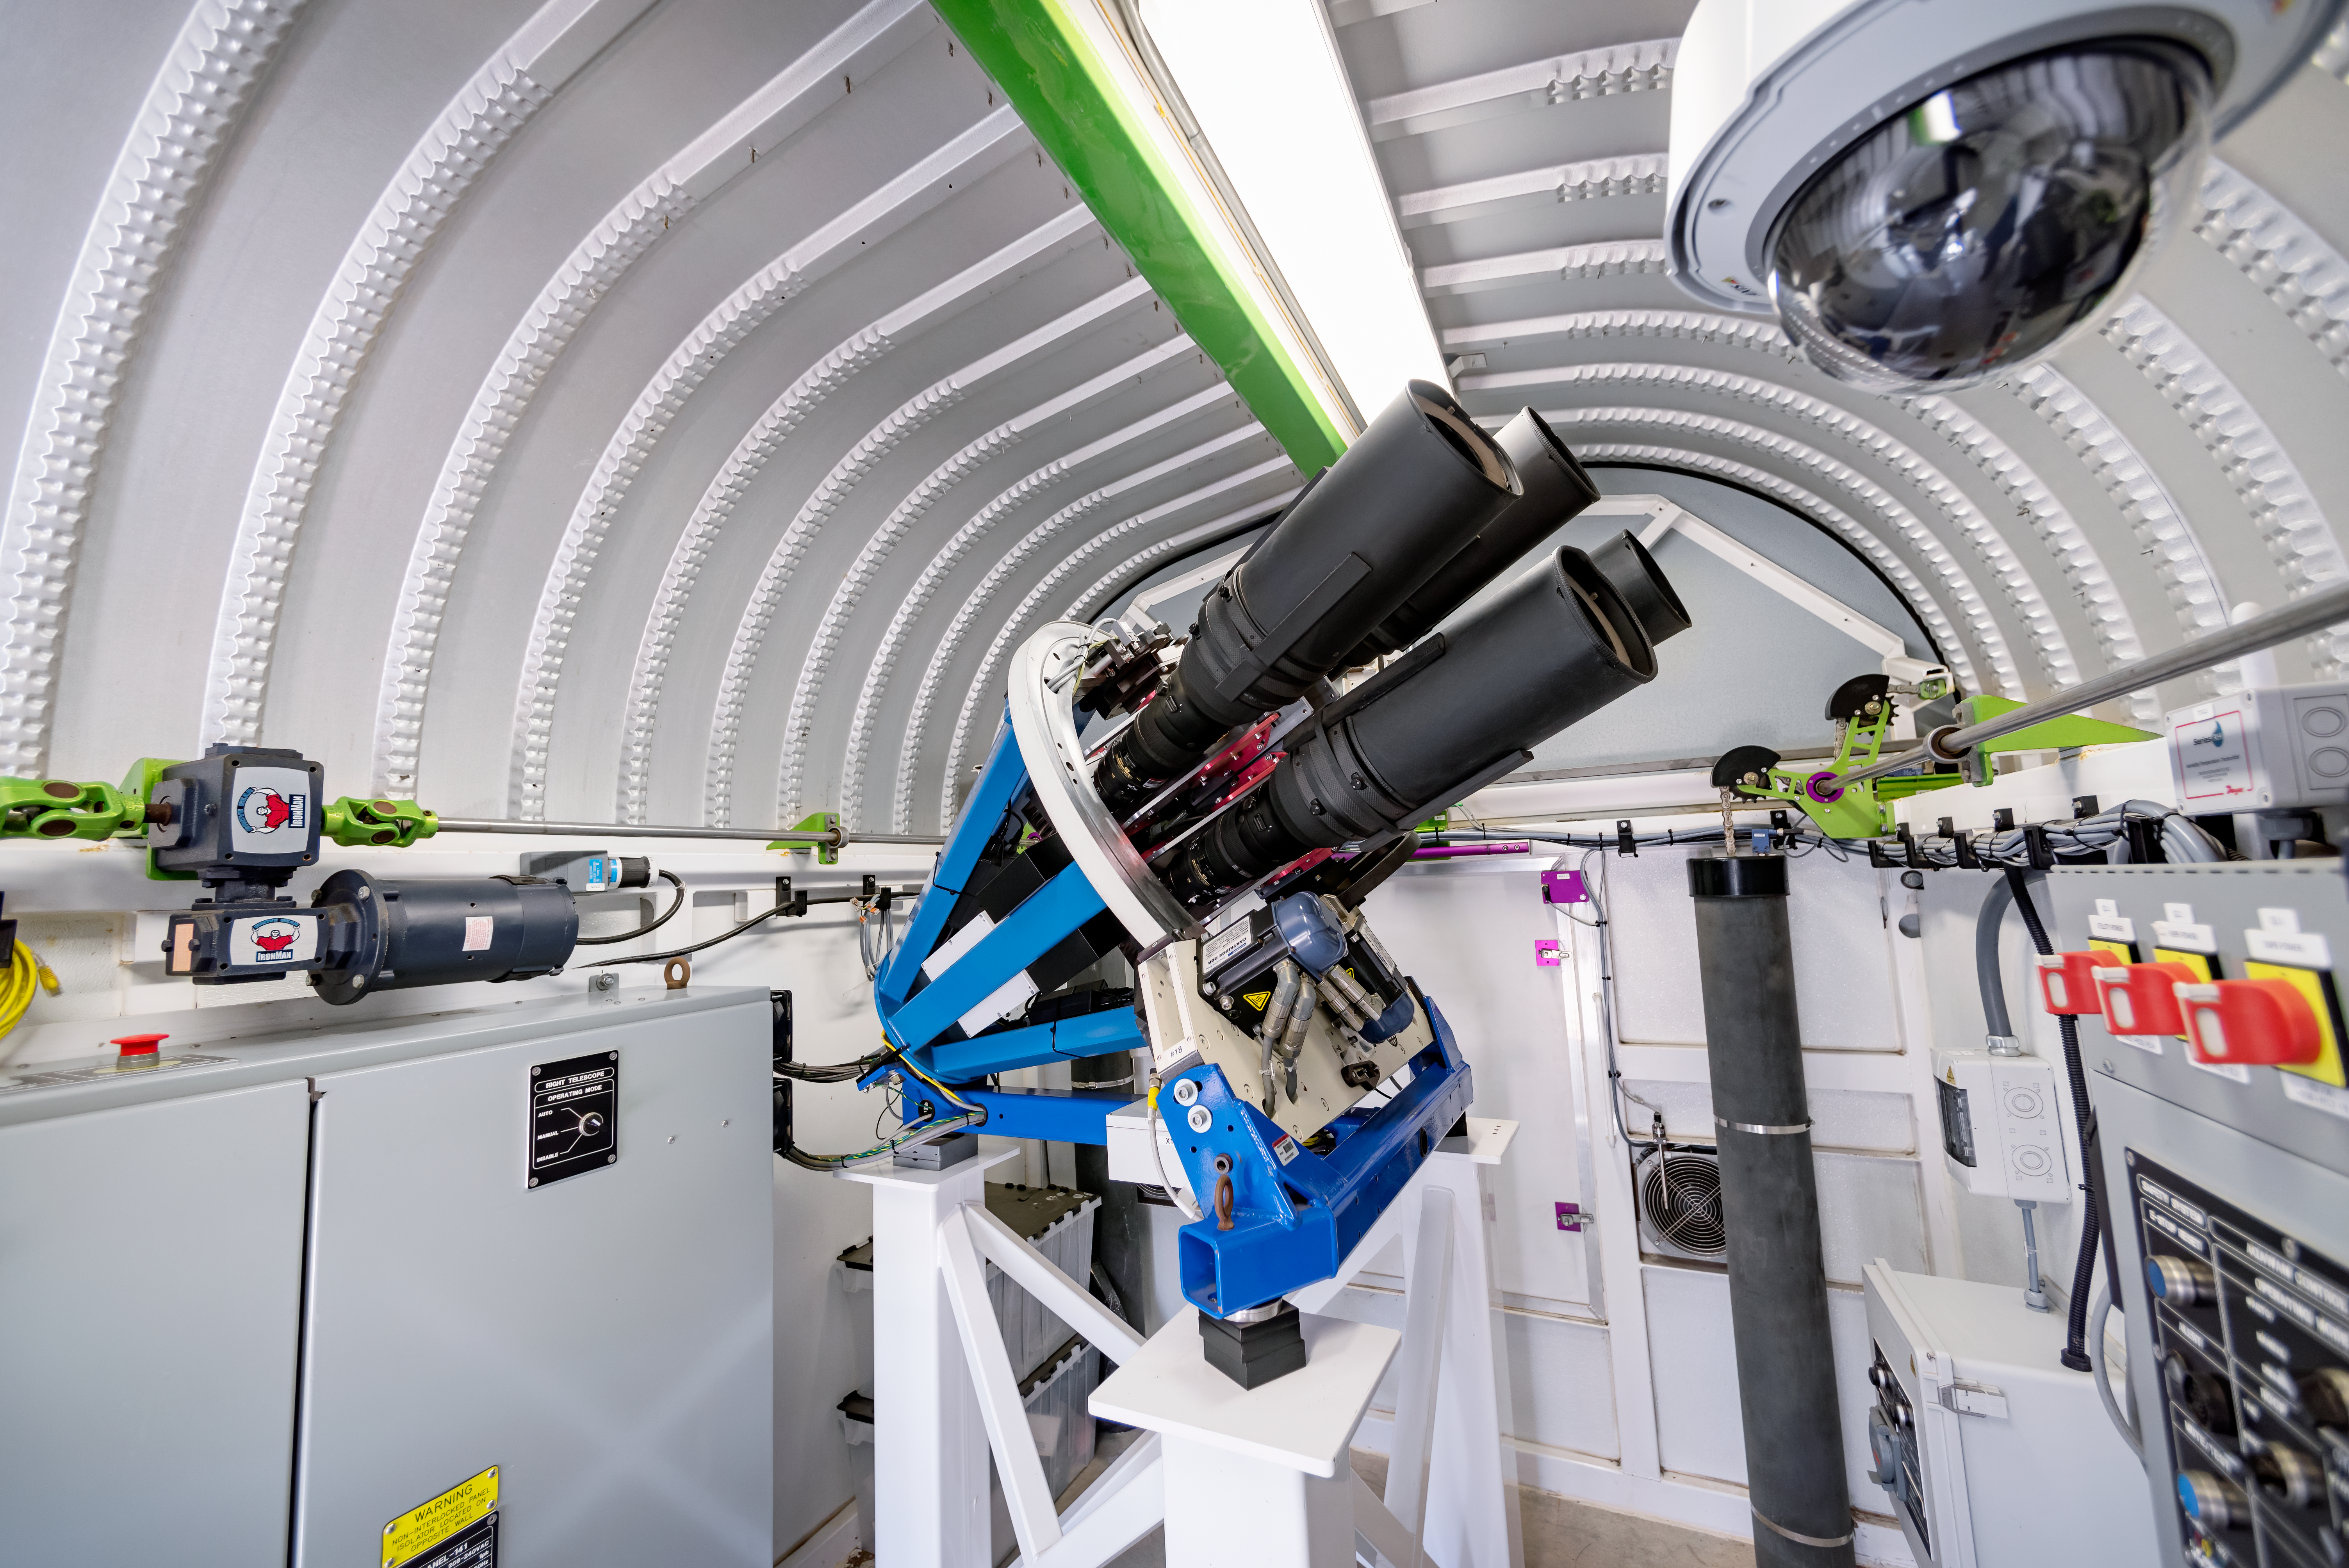

ASAS-SN 5 (Bohdan Paczyński)

ASAS-SN 5 (Bohdan Paczyński) in the Las Cumbres Observatory Aqawan B at Cerro Tololo Inter-American Observatory in Chile. ASAS-SN project of Ohio State University.

Credit: CTIO/NOIRLab/NSF/AURA